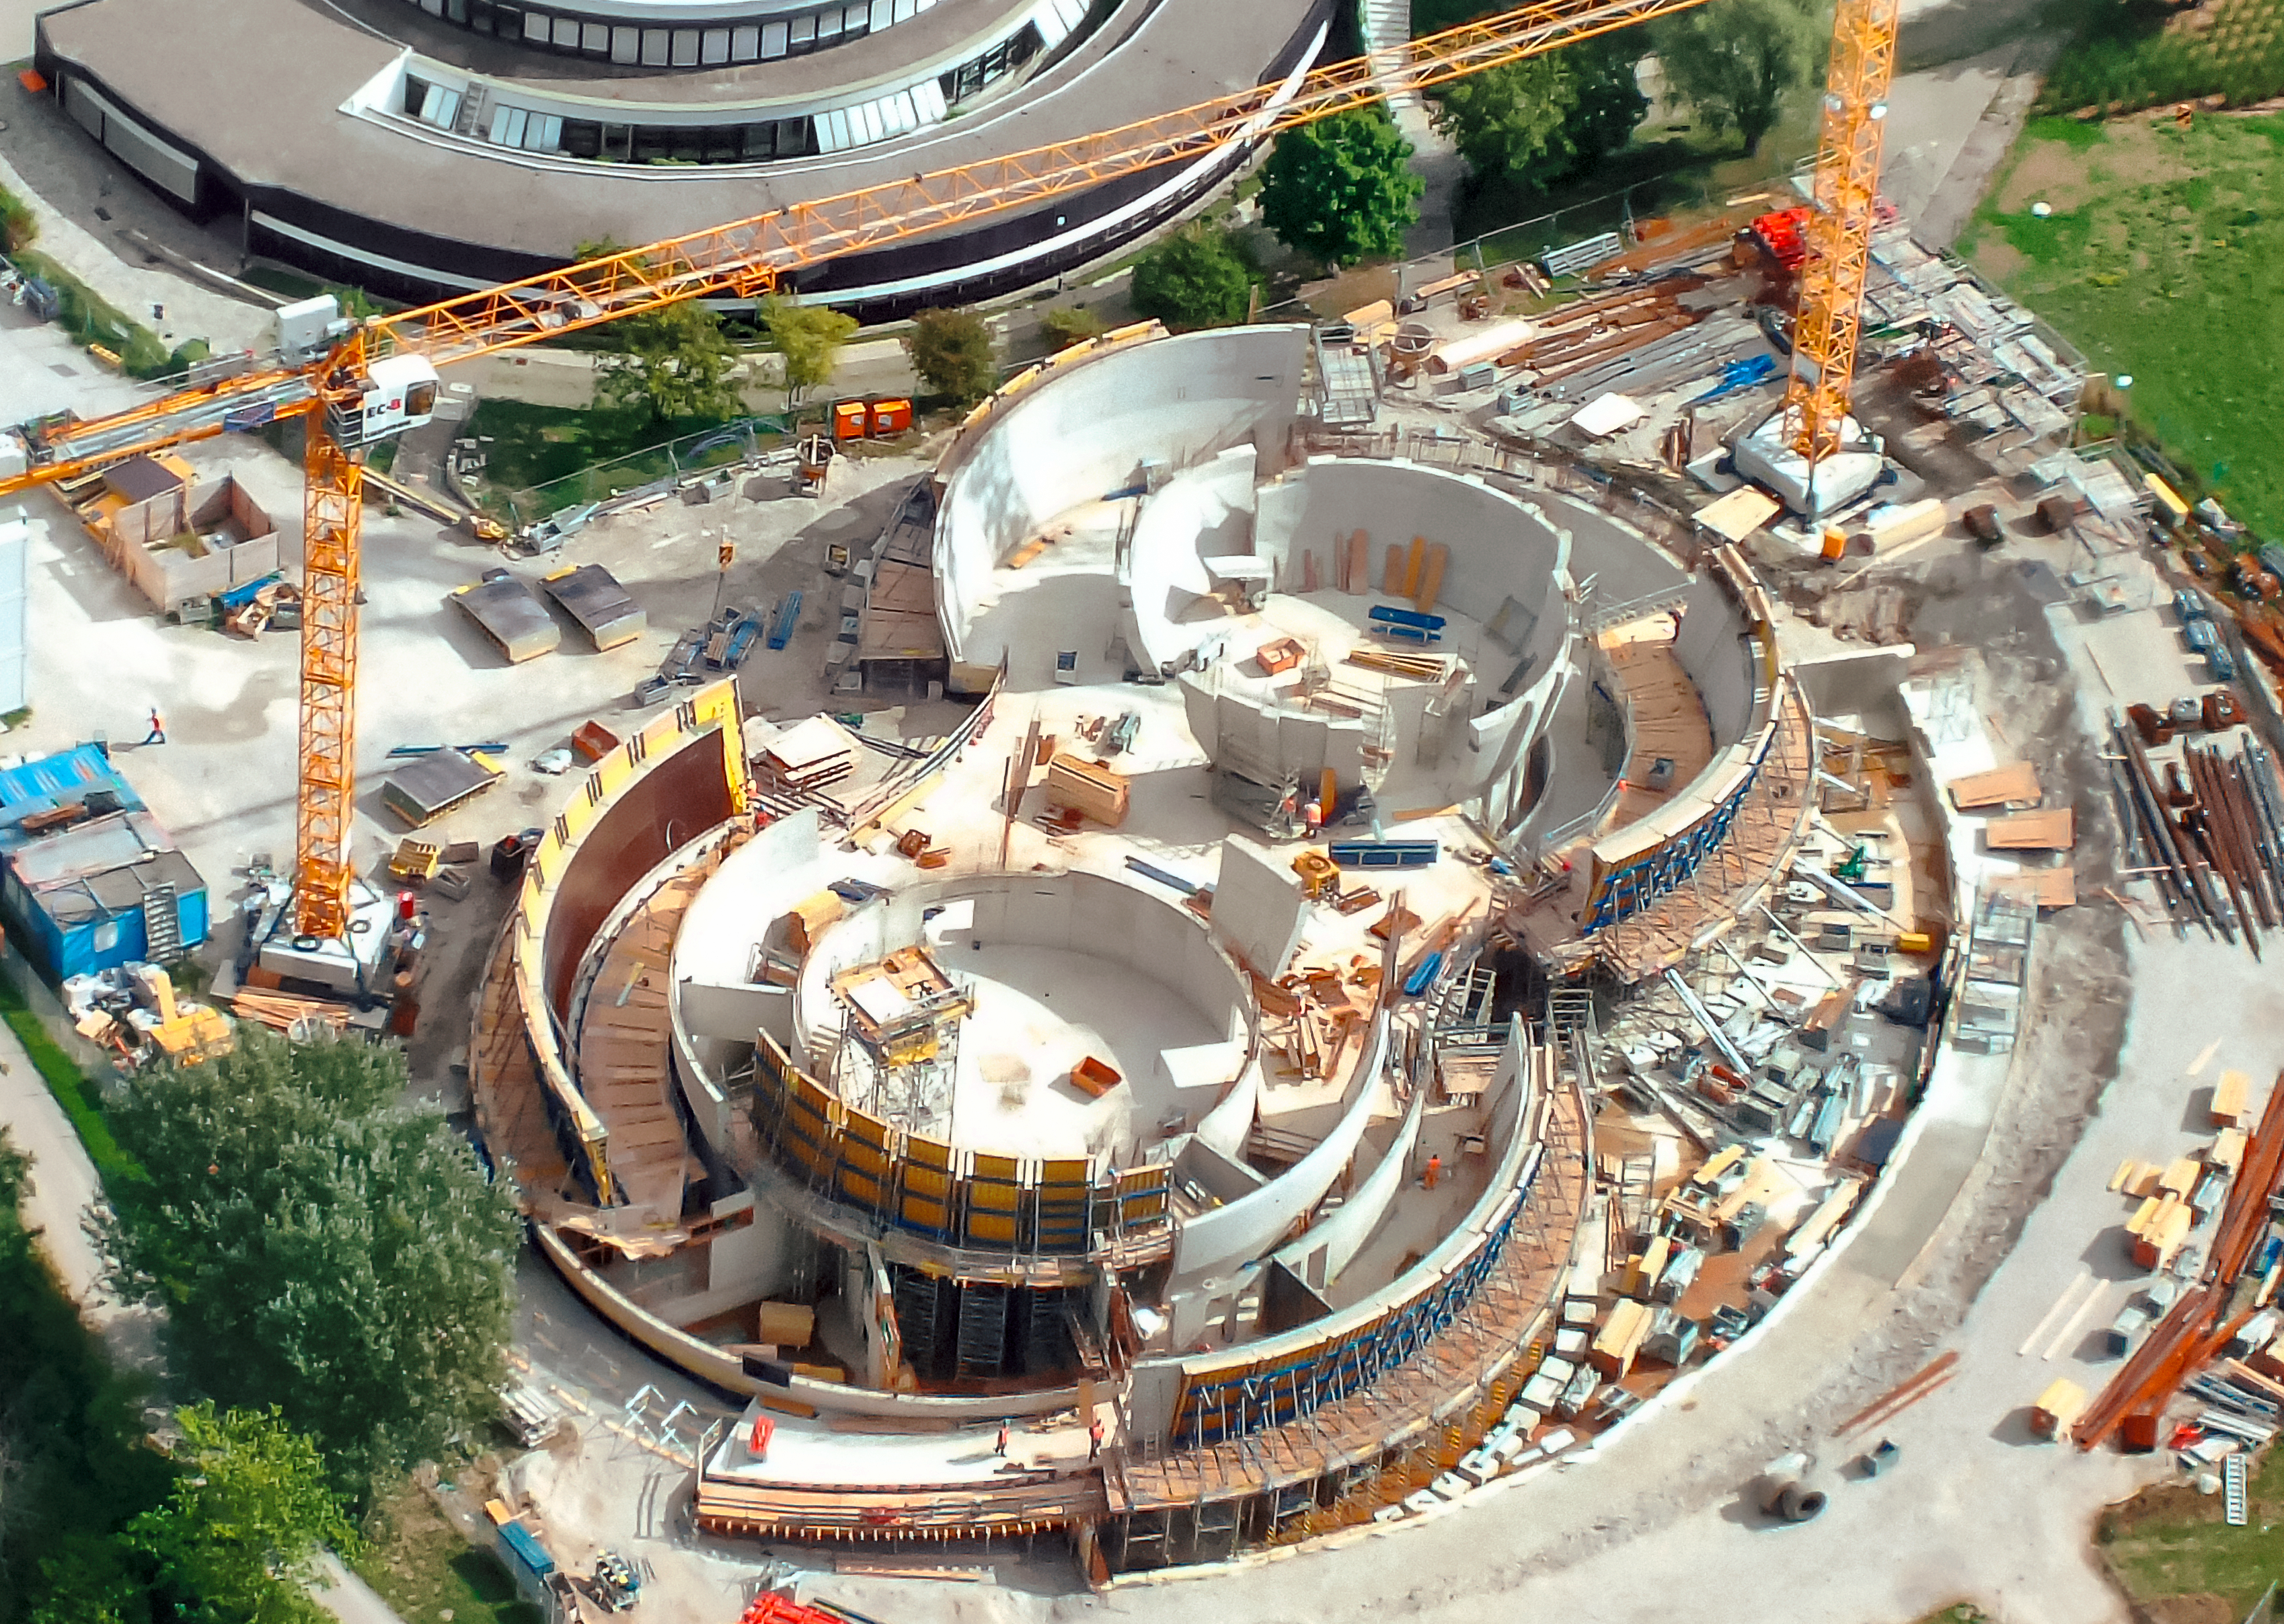

Soaring above a Supernova

A close up aerial photograph of the ESO Supernova Planetarium & Visitor Centre, captured by an ultralight plane as it soared above ESO Headquarters in Garching, Germany.

The photograph highlights the building’s unique design, which resembles the form of a binary star system transferring mass from one component to the other, which will lead to a supernova.

Credit: ESO/Ernst A. Graf